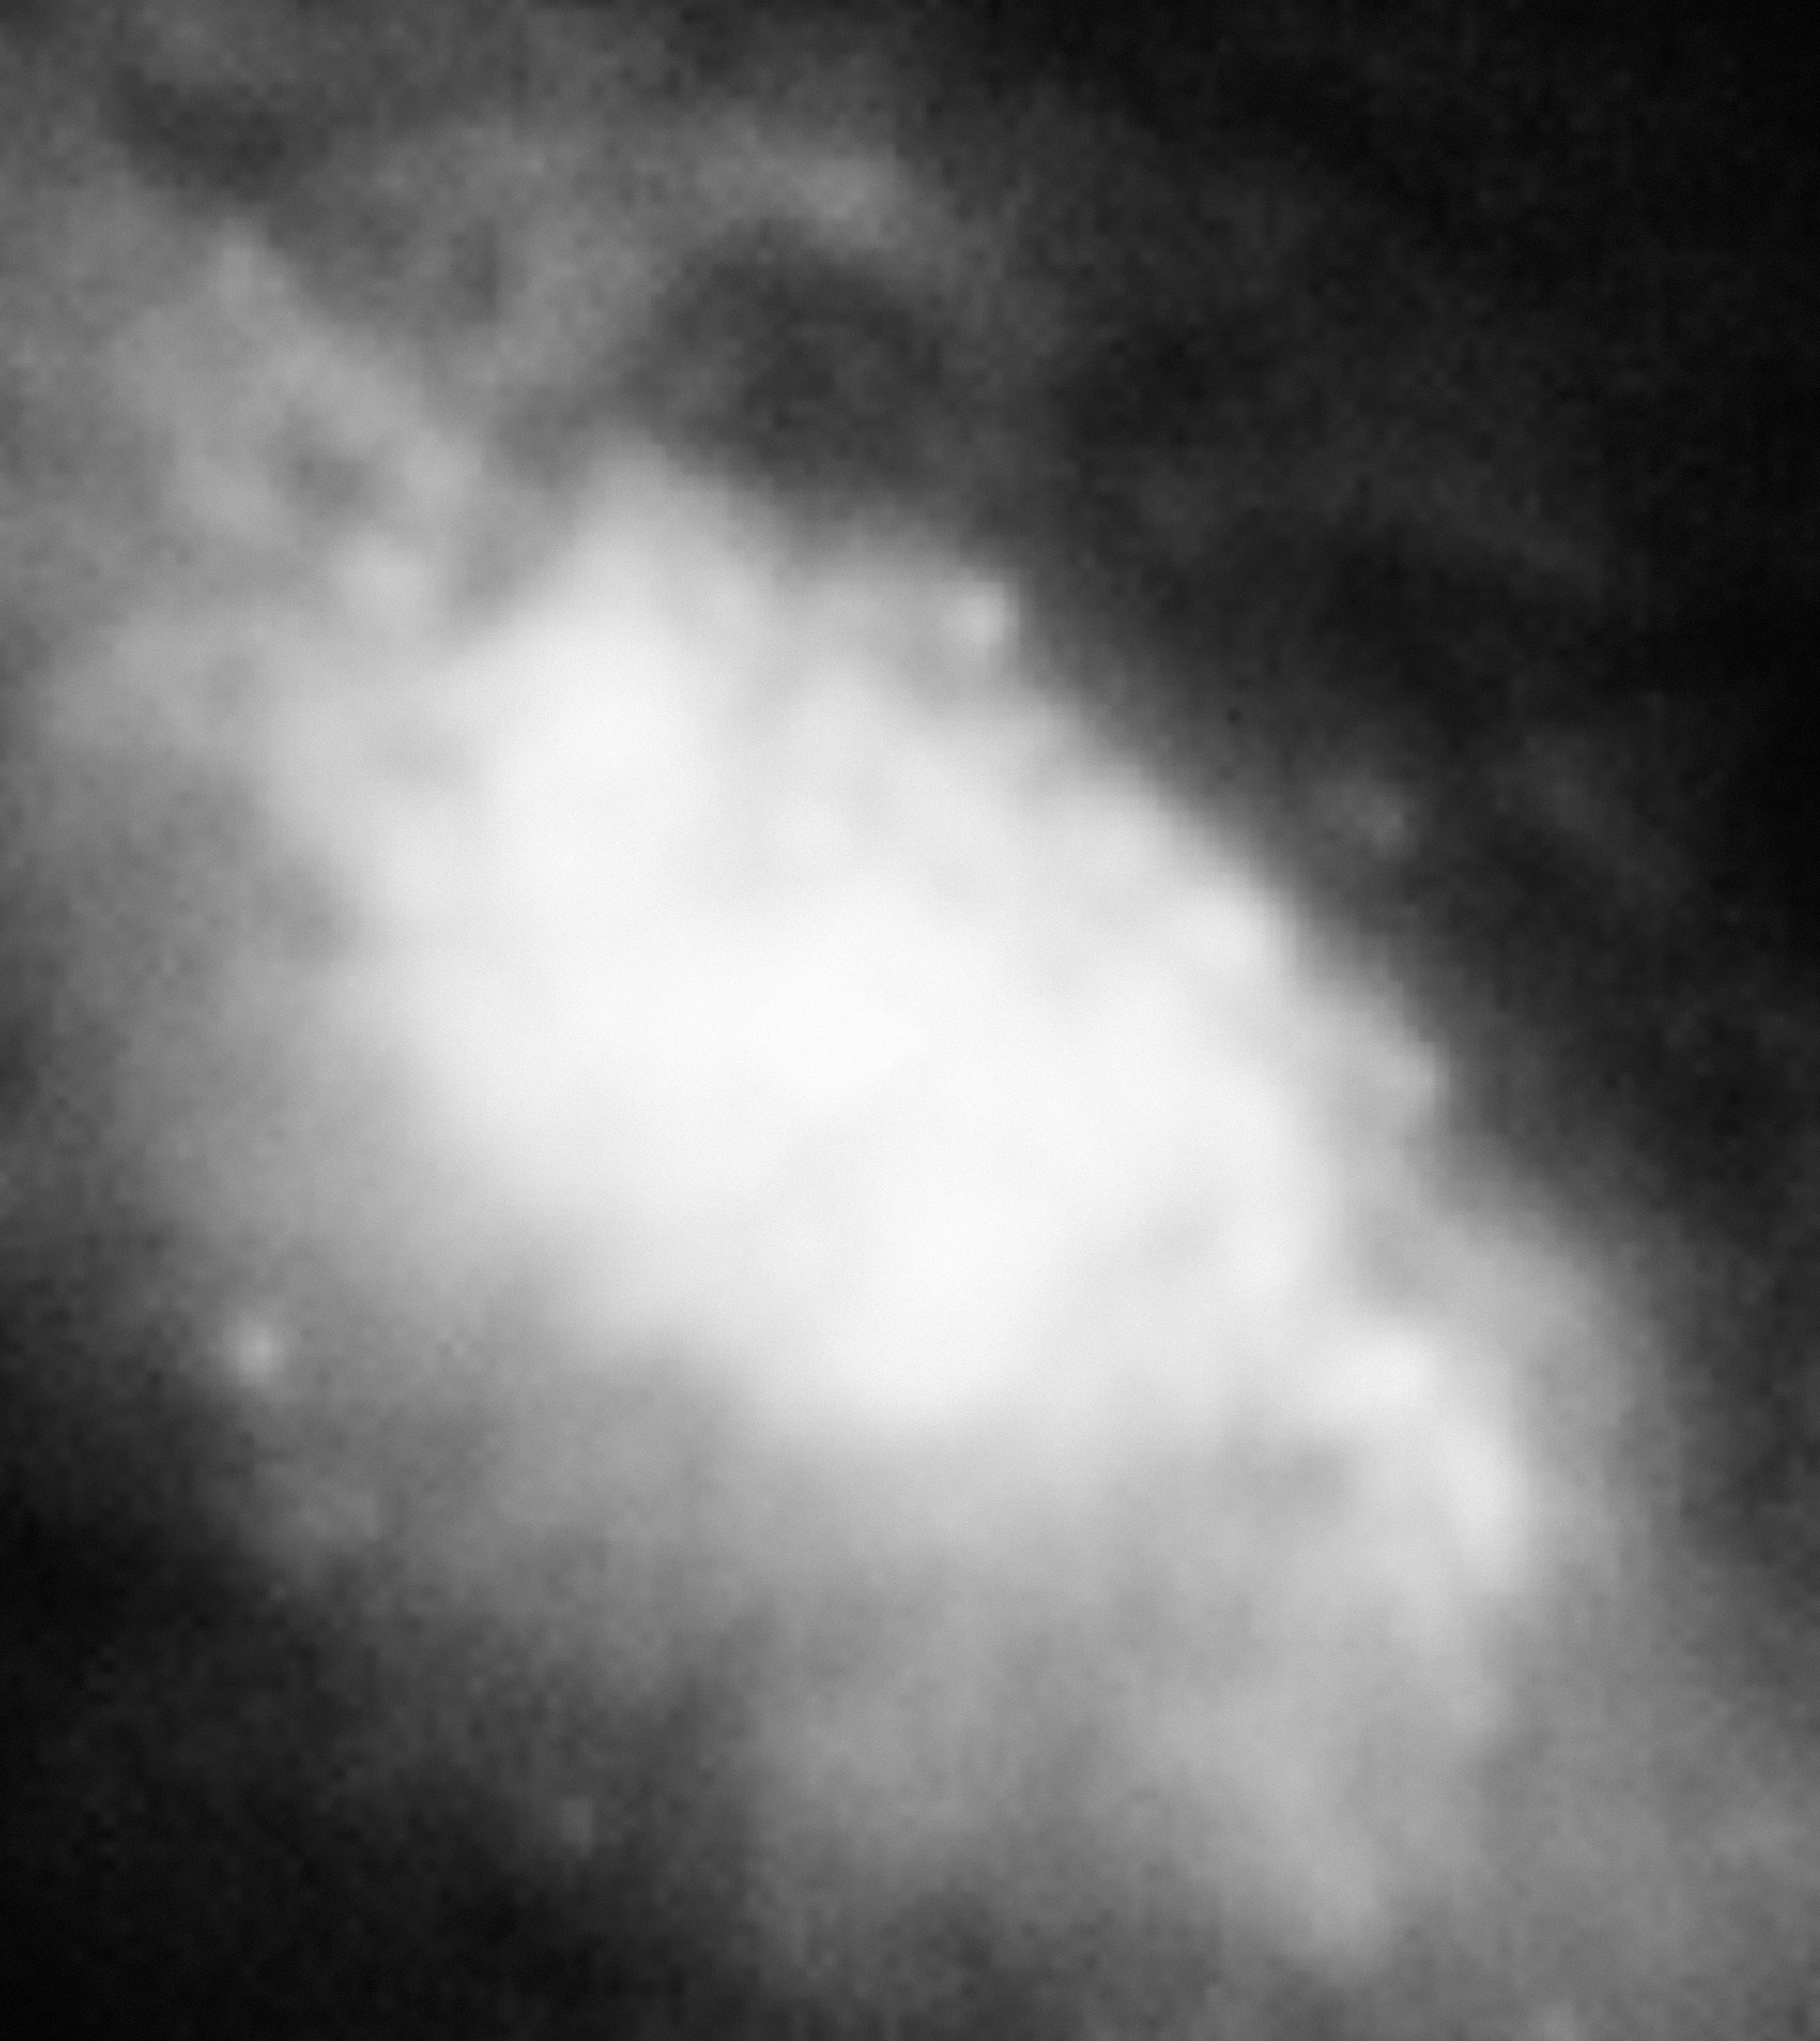

NGC 1808

The galaxy NGC 1808.

Credit: ESO